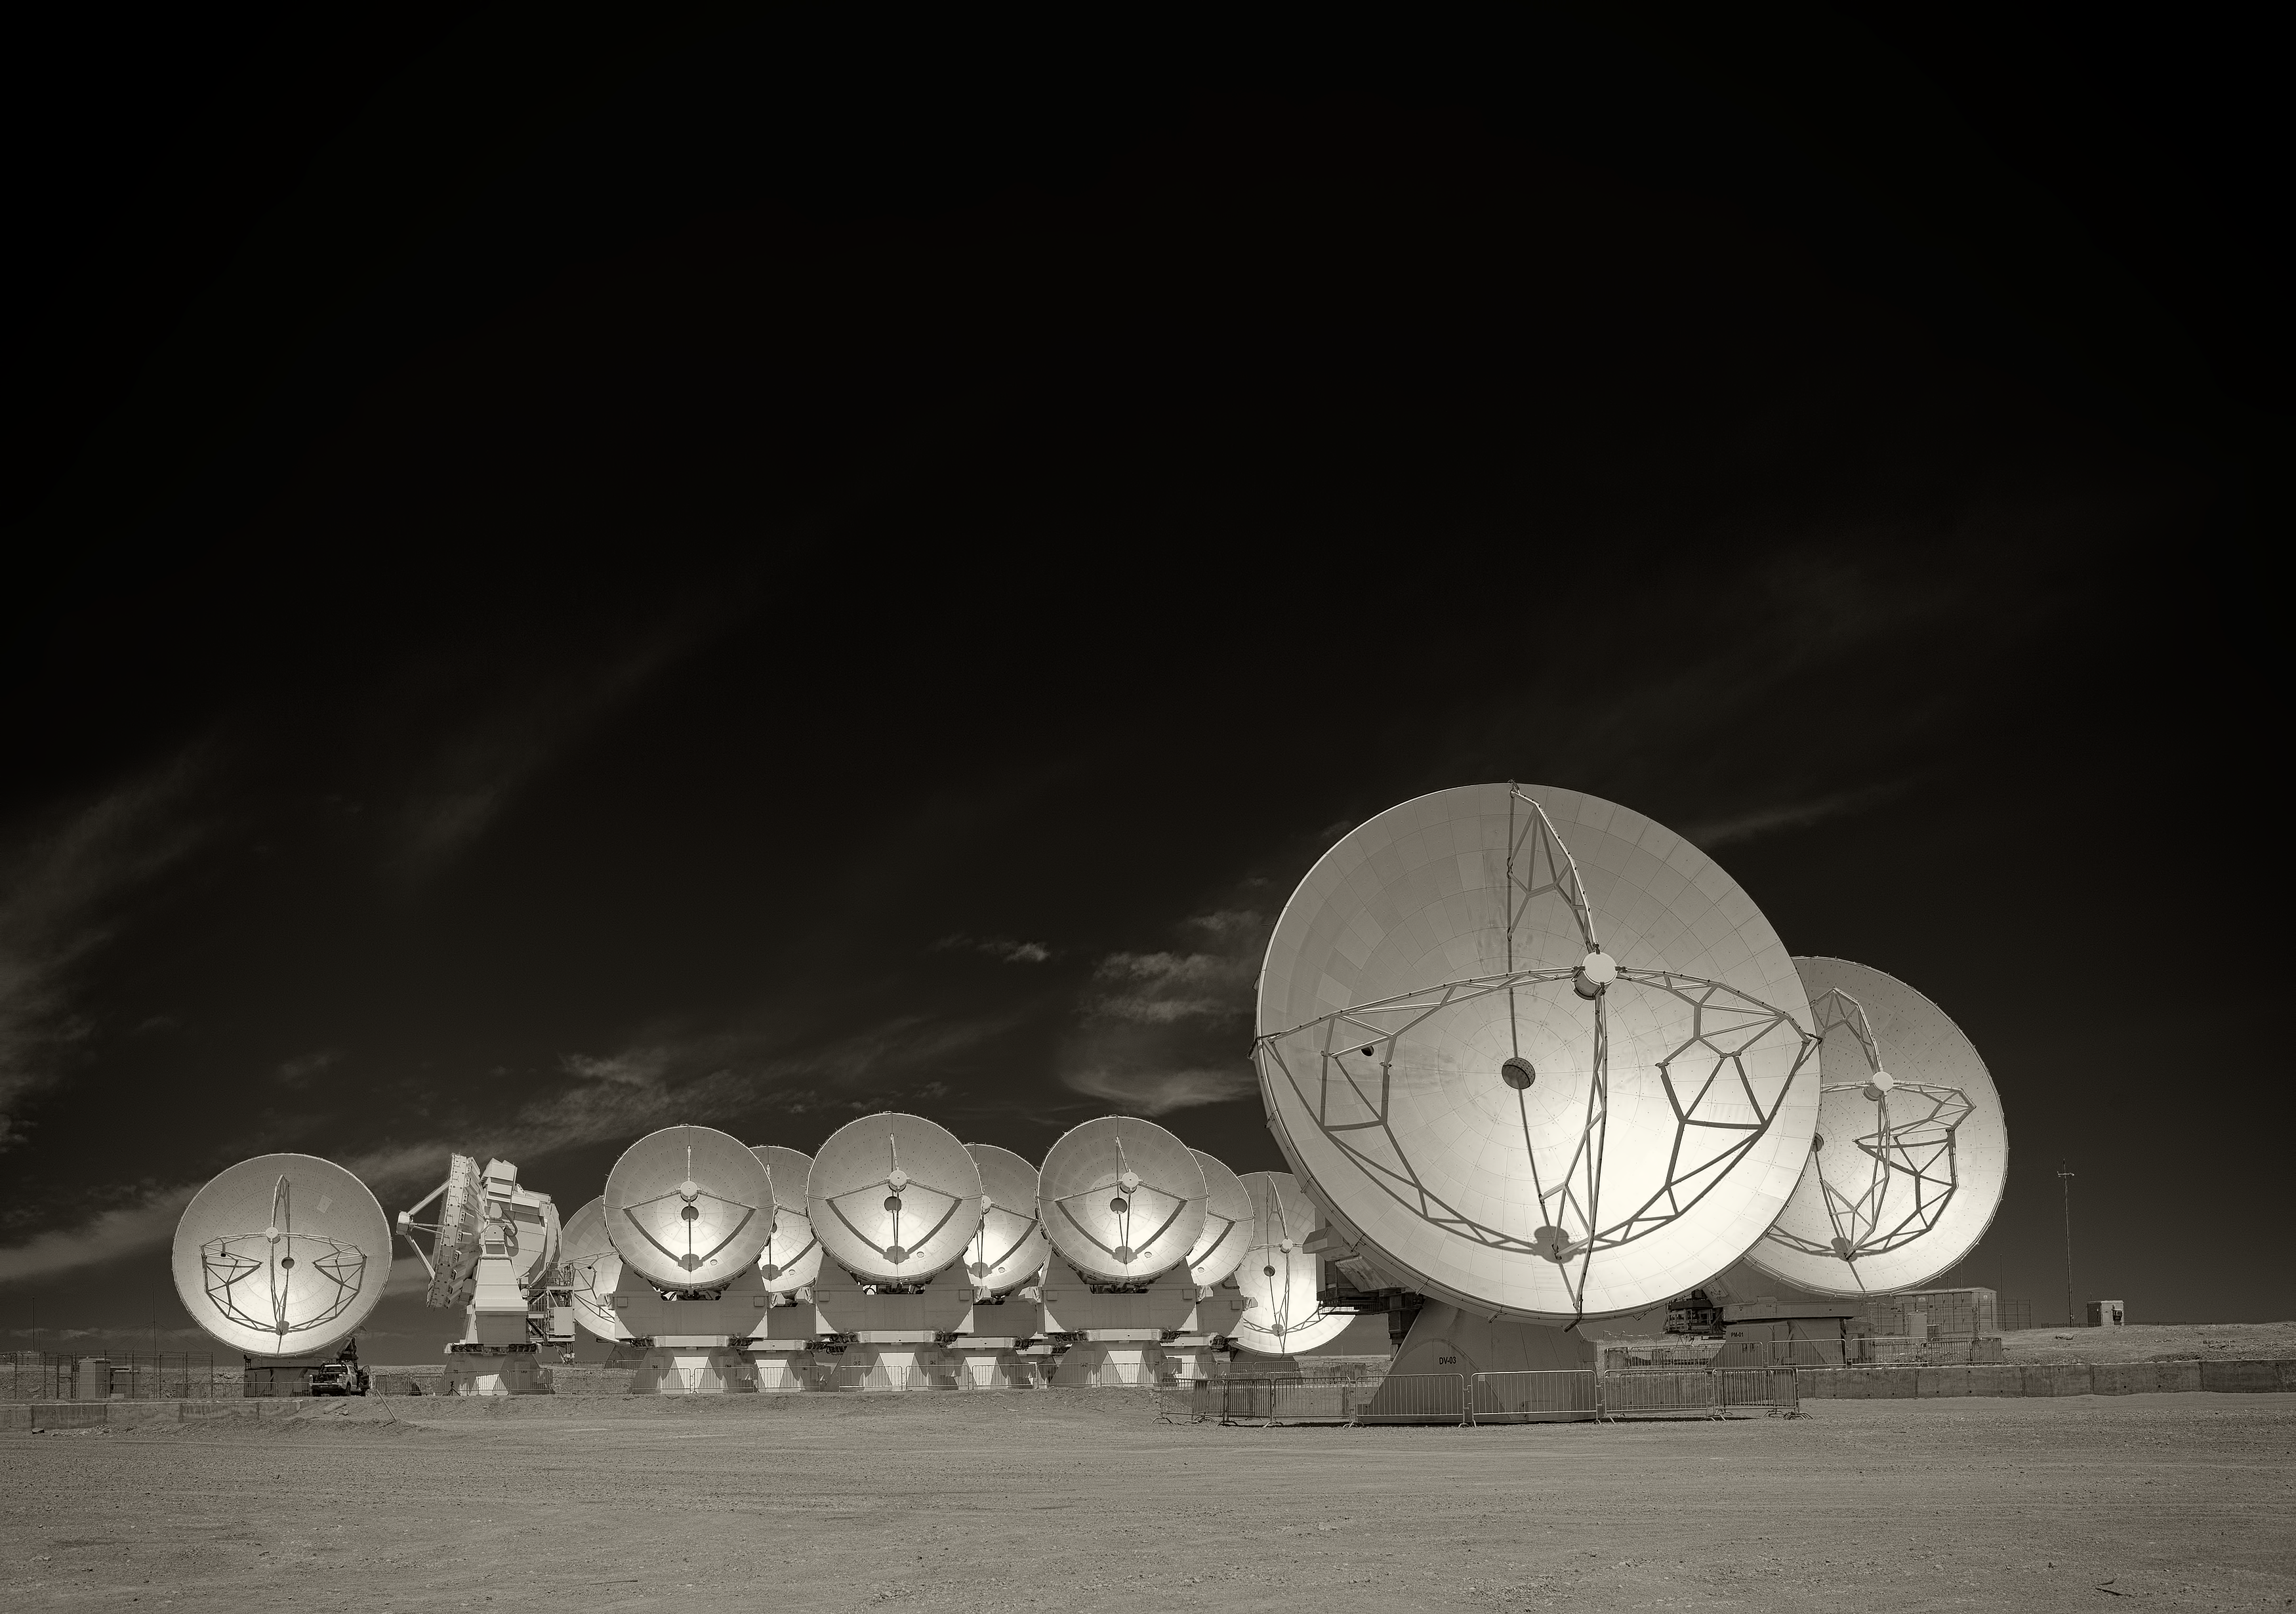

The Atacama Large Millimeter/submillimeter Array (ALMA)

Image of the Atacama Large Millimeter/submillimeter Array (ALMA), the largest astronomy project in existence, located at the Chajnantor Plateau in the Chilean Andes. The image was taken by Stefan Seip, one of the ESO Photo Ambassadors.

Credit: ESO/S. Seip